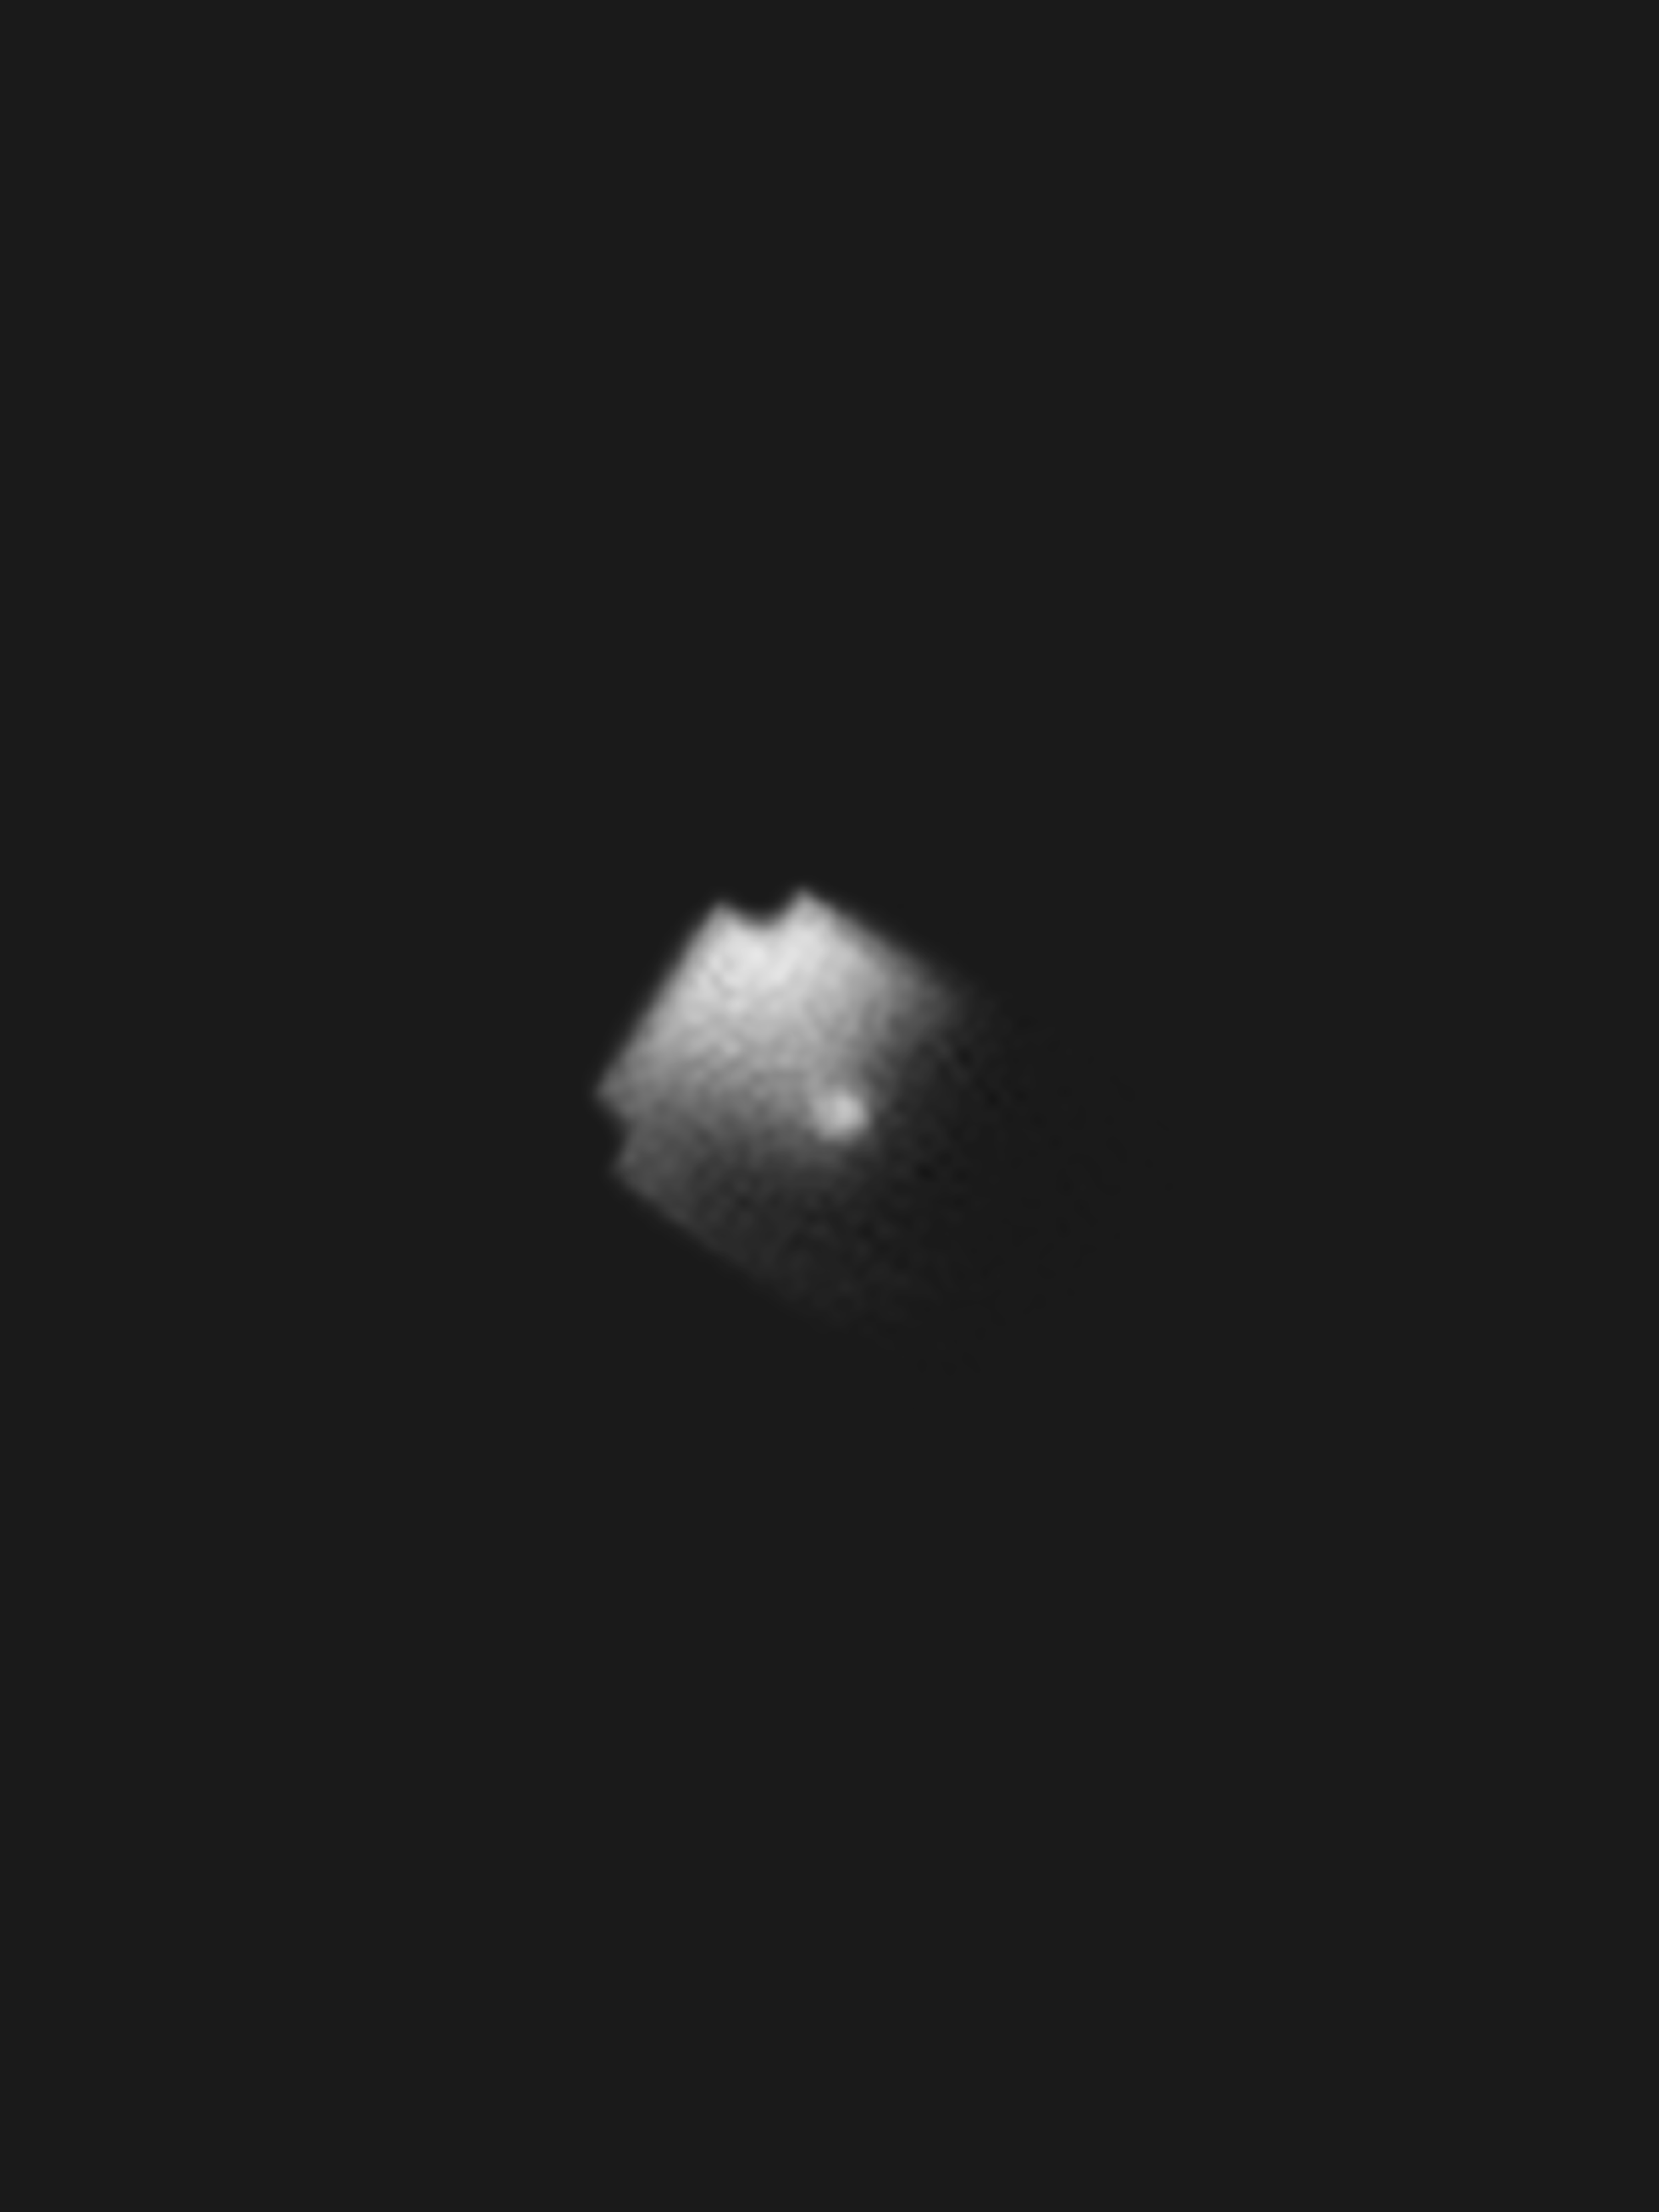

BlueWalker 3 imaged from the ground.

An image of the 8 meter x 8 meter BlueWalker 3 satellite as seen from the ground.

Credit: M. Tzukran